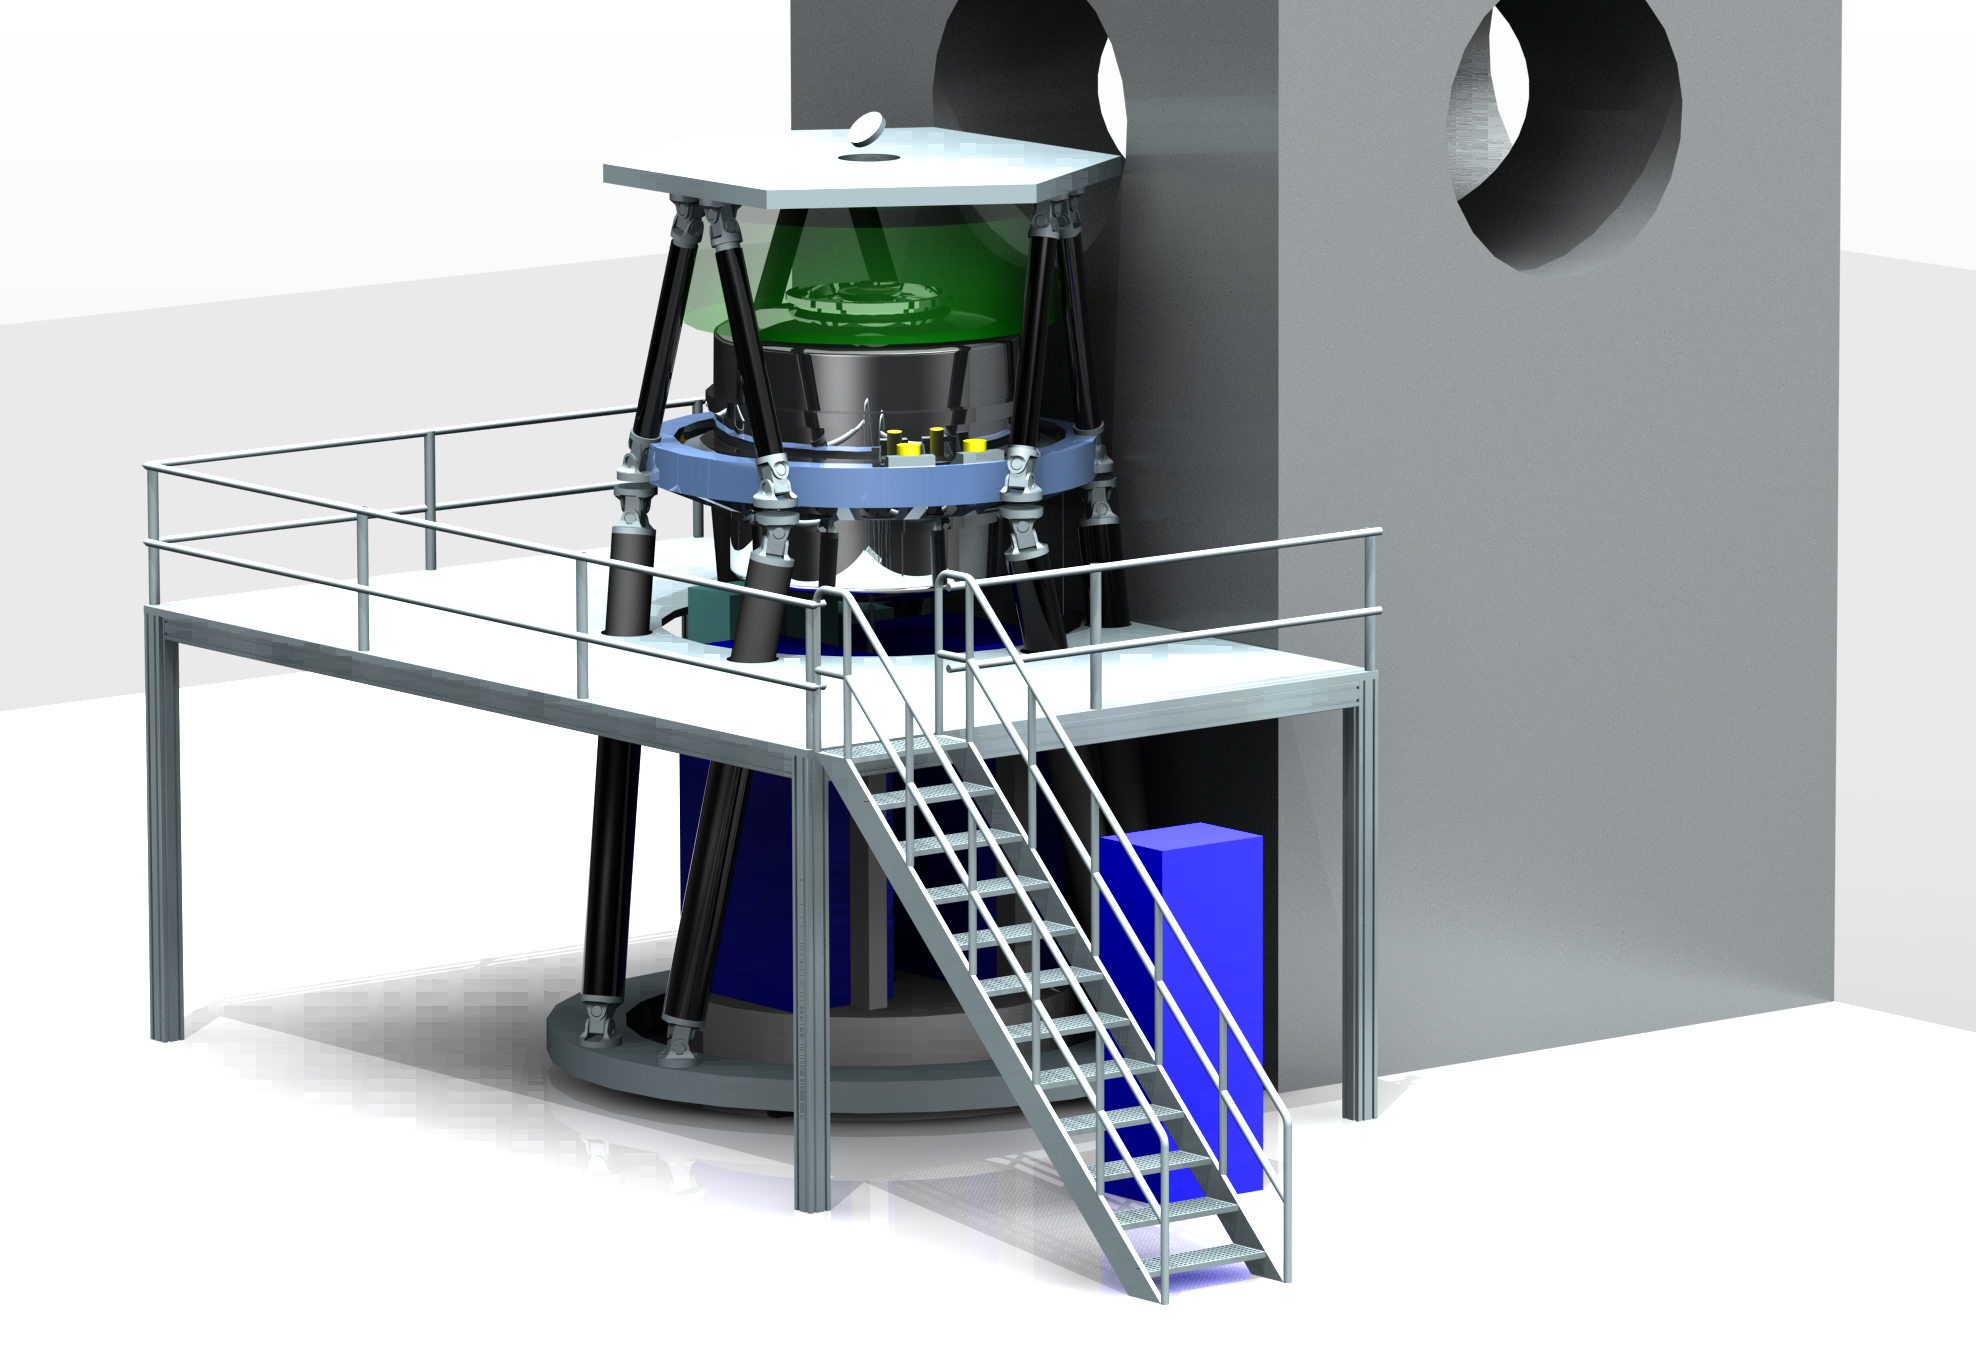

Engineering drawing of the E-ELT MICADO camera

On 18 September 2015 ESO signed an agreement with a consortium of institutes across Europe, to design and construct the MICADO camera (Multi-AO Imaging Camera for Deep Observations), one of the first-light instruments for the European Extremely Large Telescope (E-ELT). MICADO will be the first dedicated imaging camera for the giant telescope and will take the power of adaptive optics to the next level.

This picture shows how the instrument will look when installed on the E-ELT.

Credit: ESO/MICADO consortium